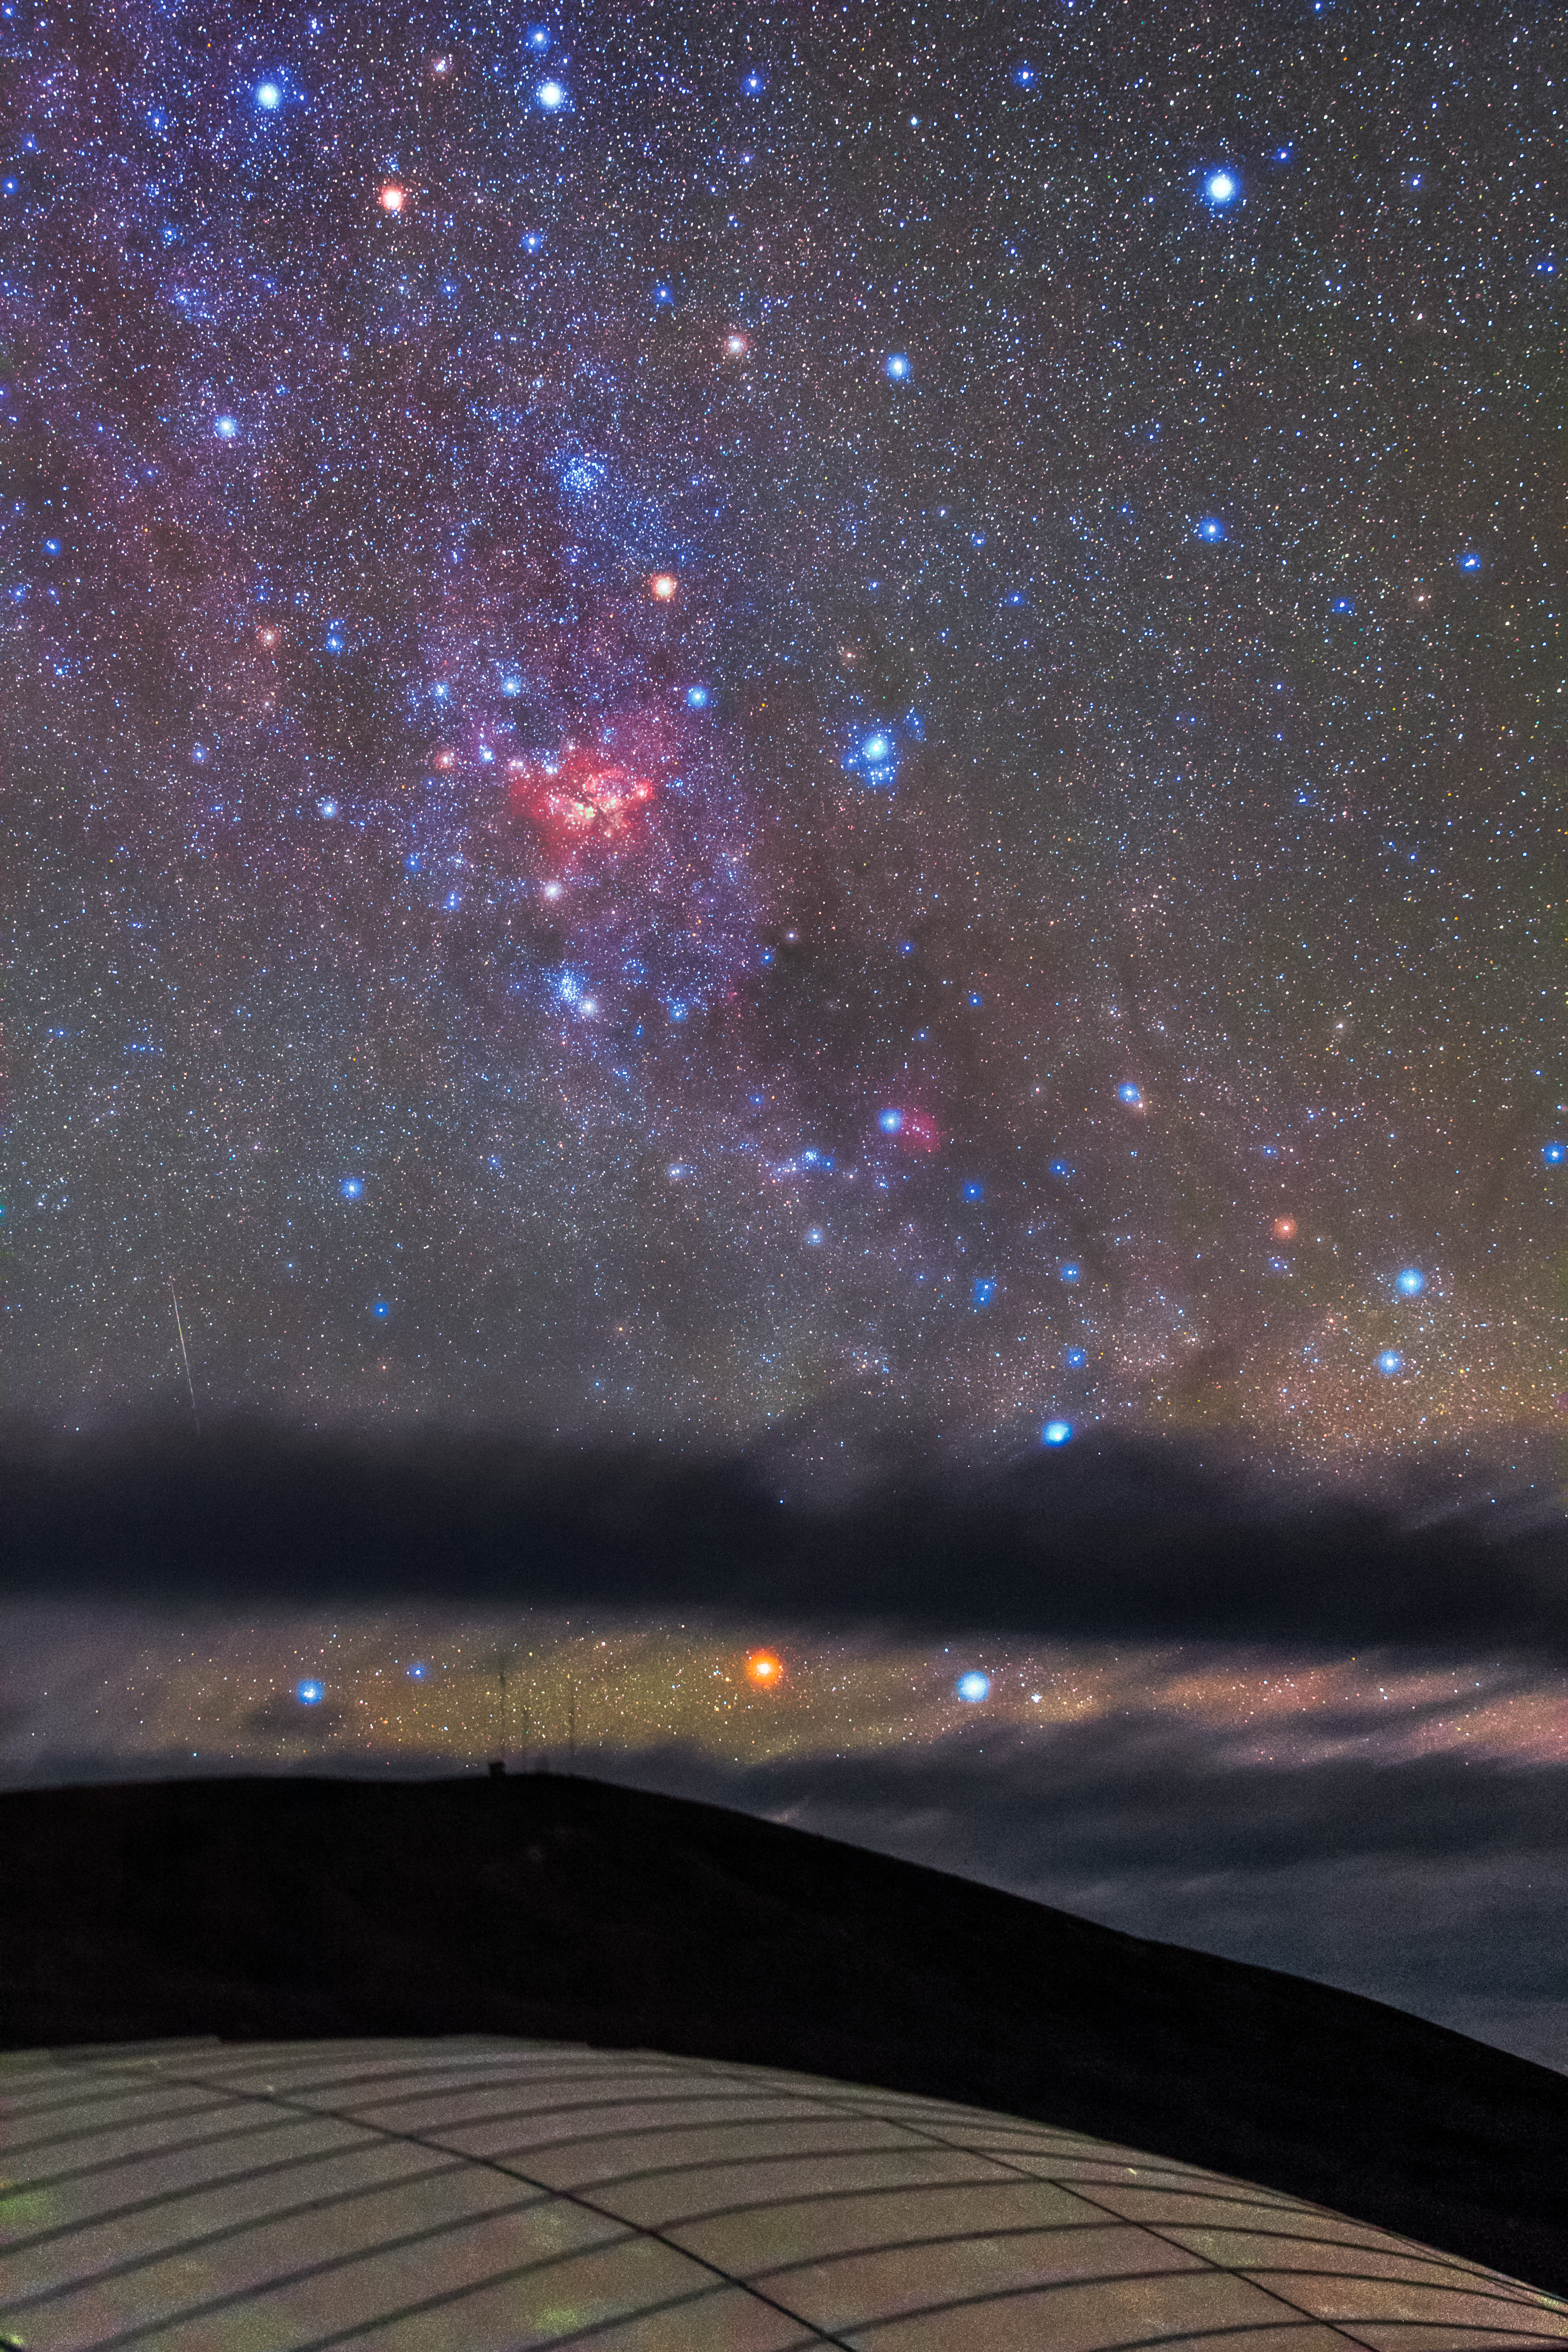

A nebulous sky

The incredibly dark and transparent sky of Paranal, in the Atacama Desert, Chile, is the perfect place to see the bright emission of various nebulae. The white dome of the Residencia occupies the bottom of the image. La Residencia hosts those working at ESO's Paranal Observatory. The hotel represents an oasis in the dry and harsh conditions of the Chilean Atacama desert.

Credit: ESO/M. Claro